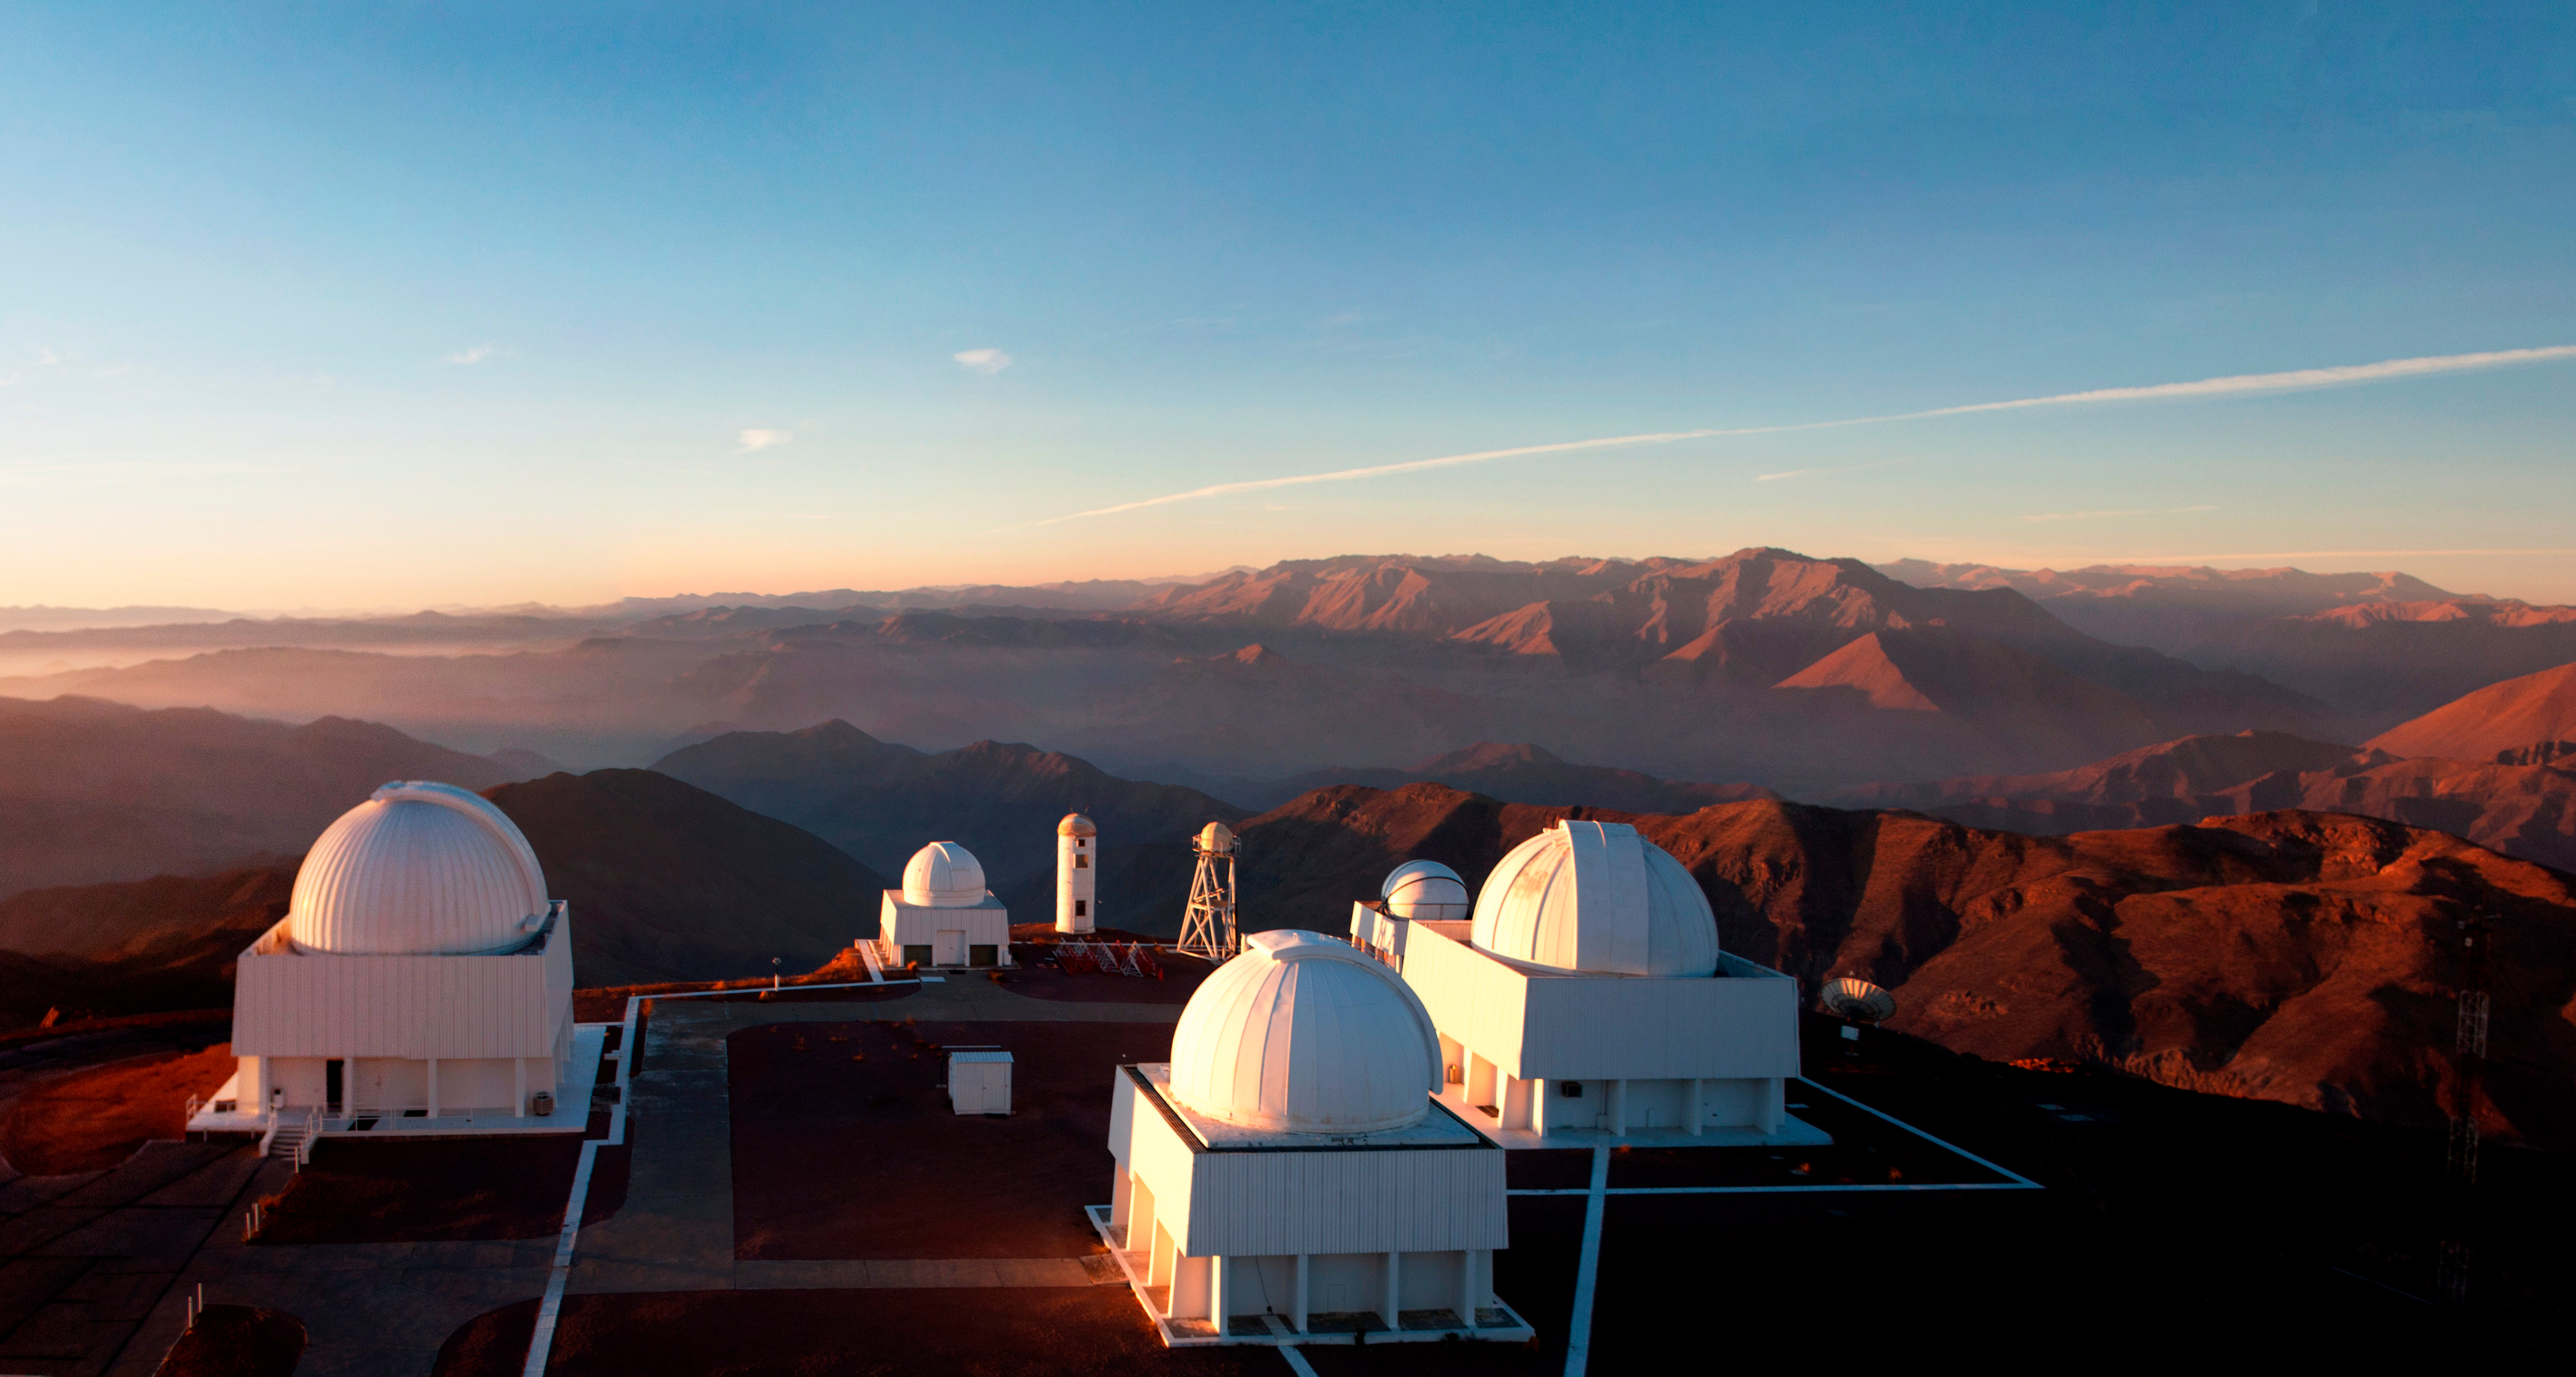

Aerial view of Cerro Tololo Inter-American Observatory

Aerial view of Cerro Tololo Inter-American Observatory, Chile.

Credit: CTIO/NOIRLab/NSF/AURA/D. Munizaga